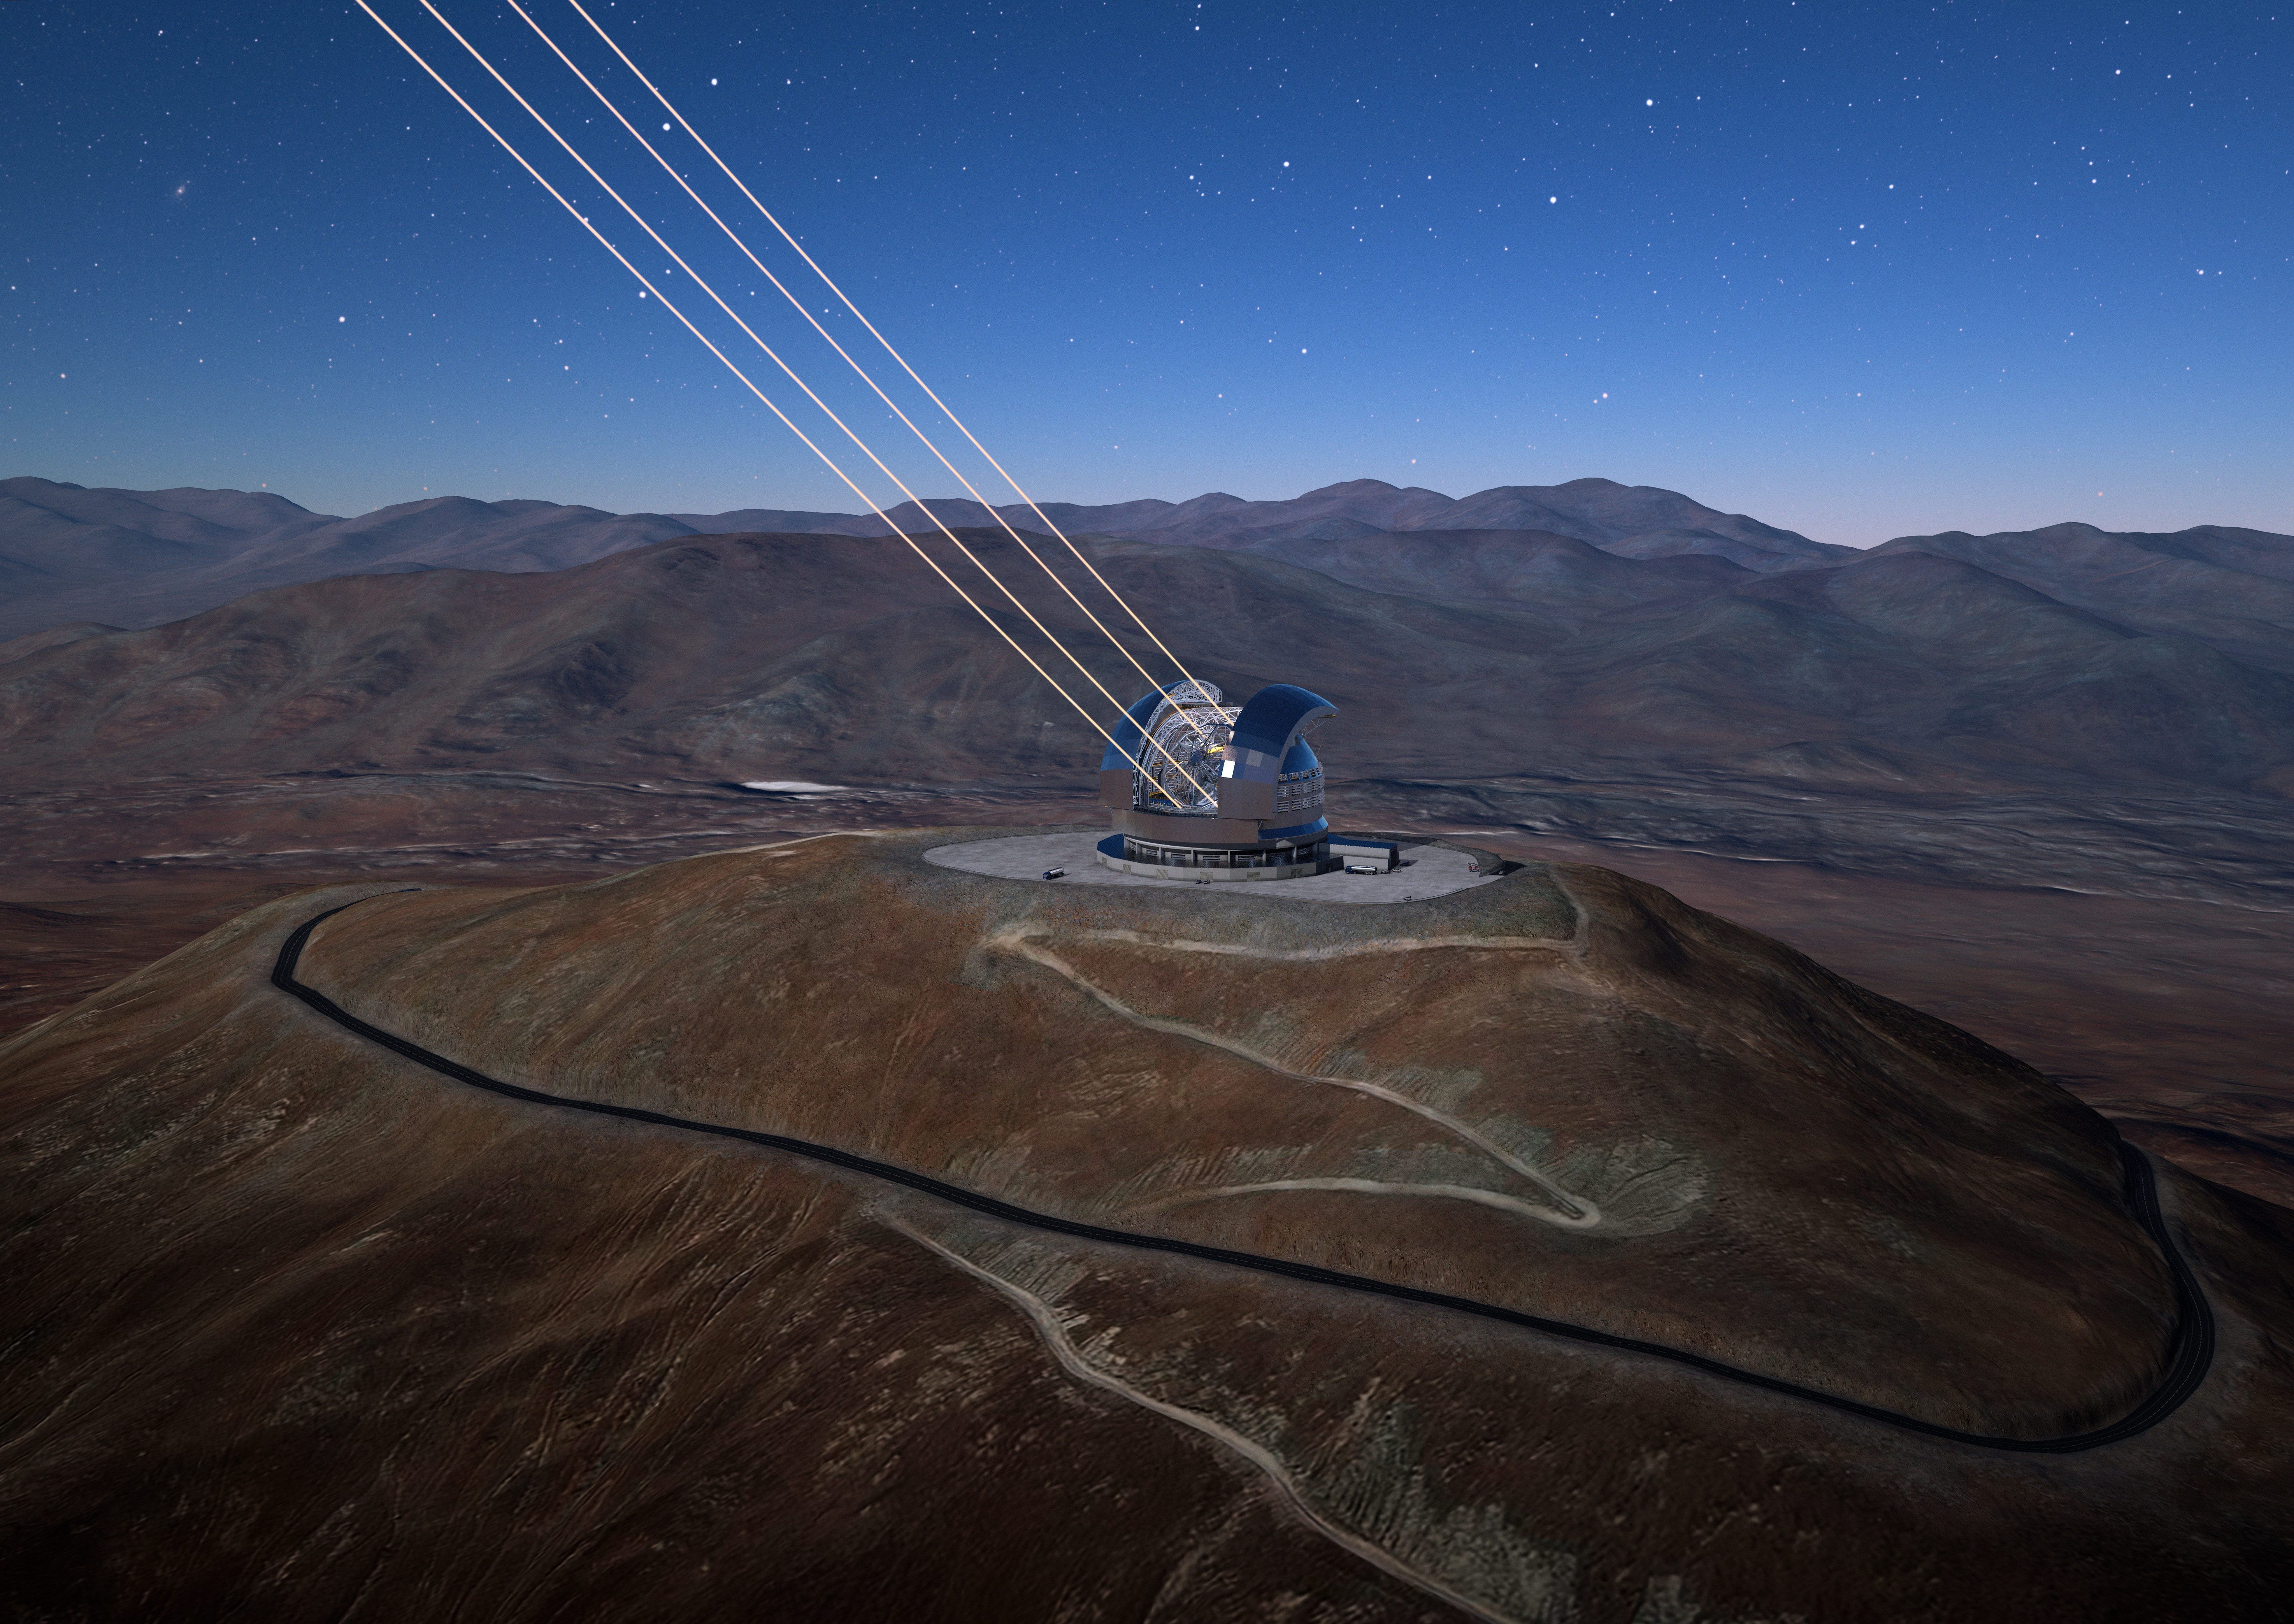

ELT lasers

The Cerro Amazones mountain in the Chilean desert, near ESO's Paranal Observatory, will be the site for the Extremely Large Telescope (ELT), which, with its 39-metre diameter mirror, will be the world’s biggest eye on the sky. Here, an artist's rendering shows how the telescope's Adaptive Optics system will look in action.

Credit: ESO/L. Calçada